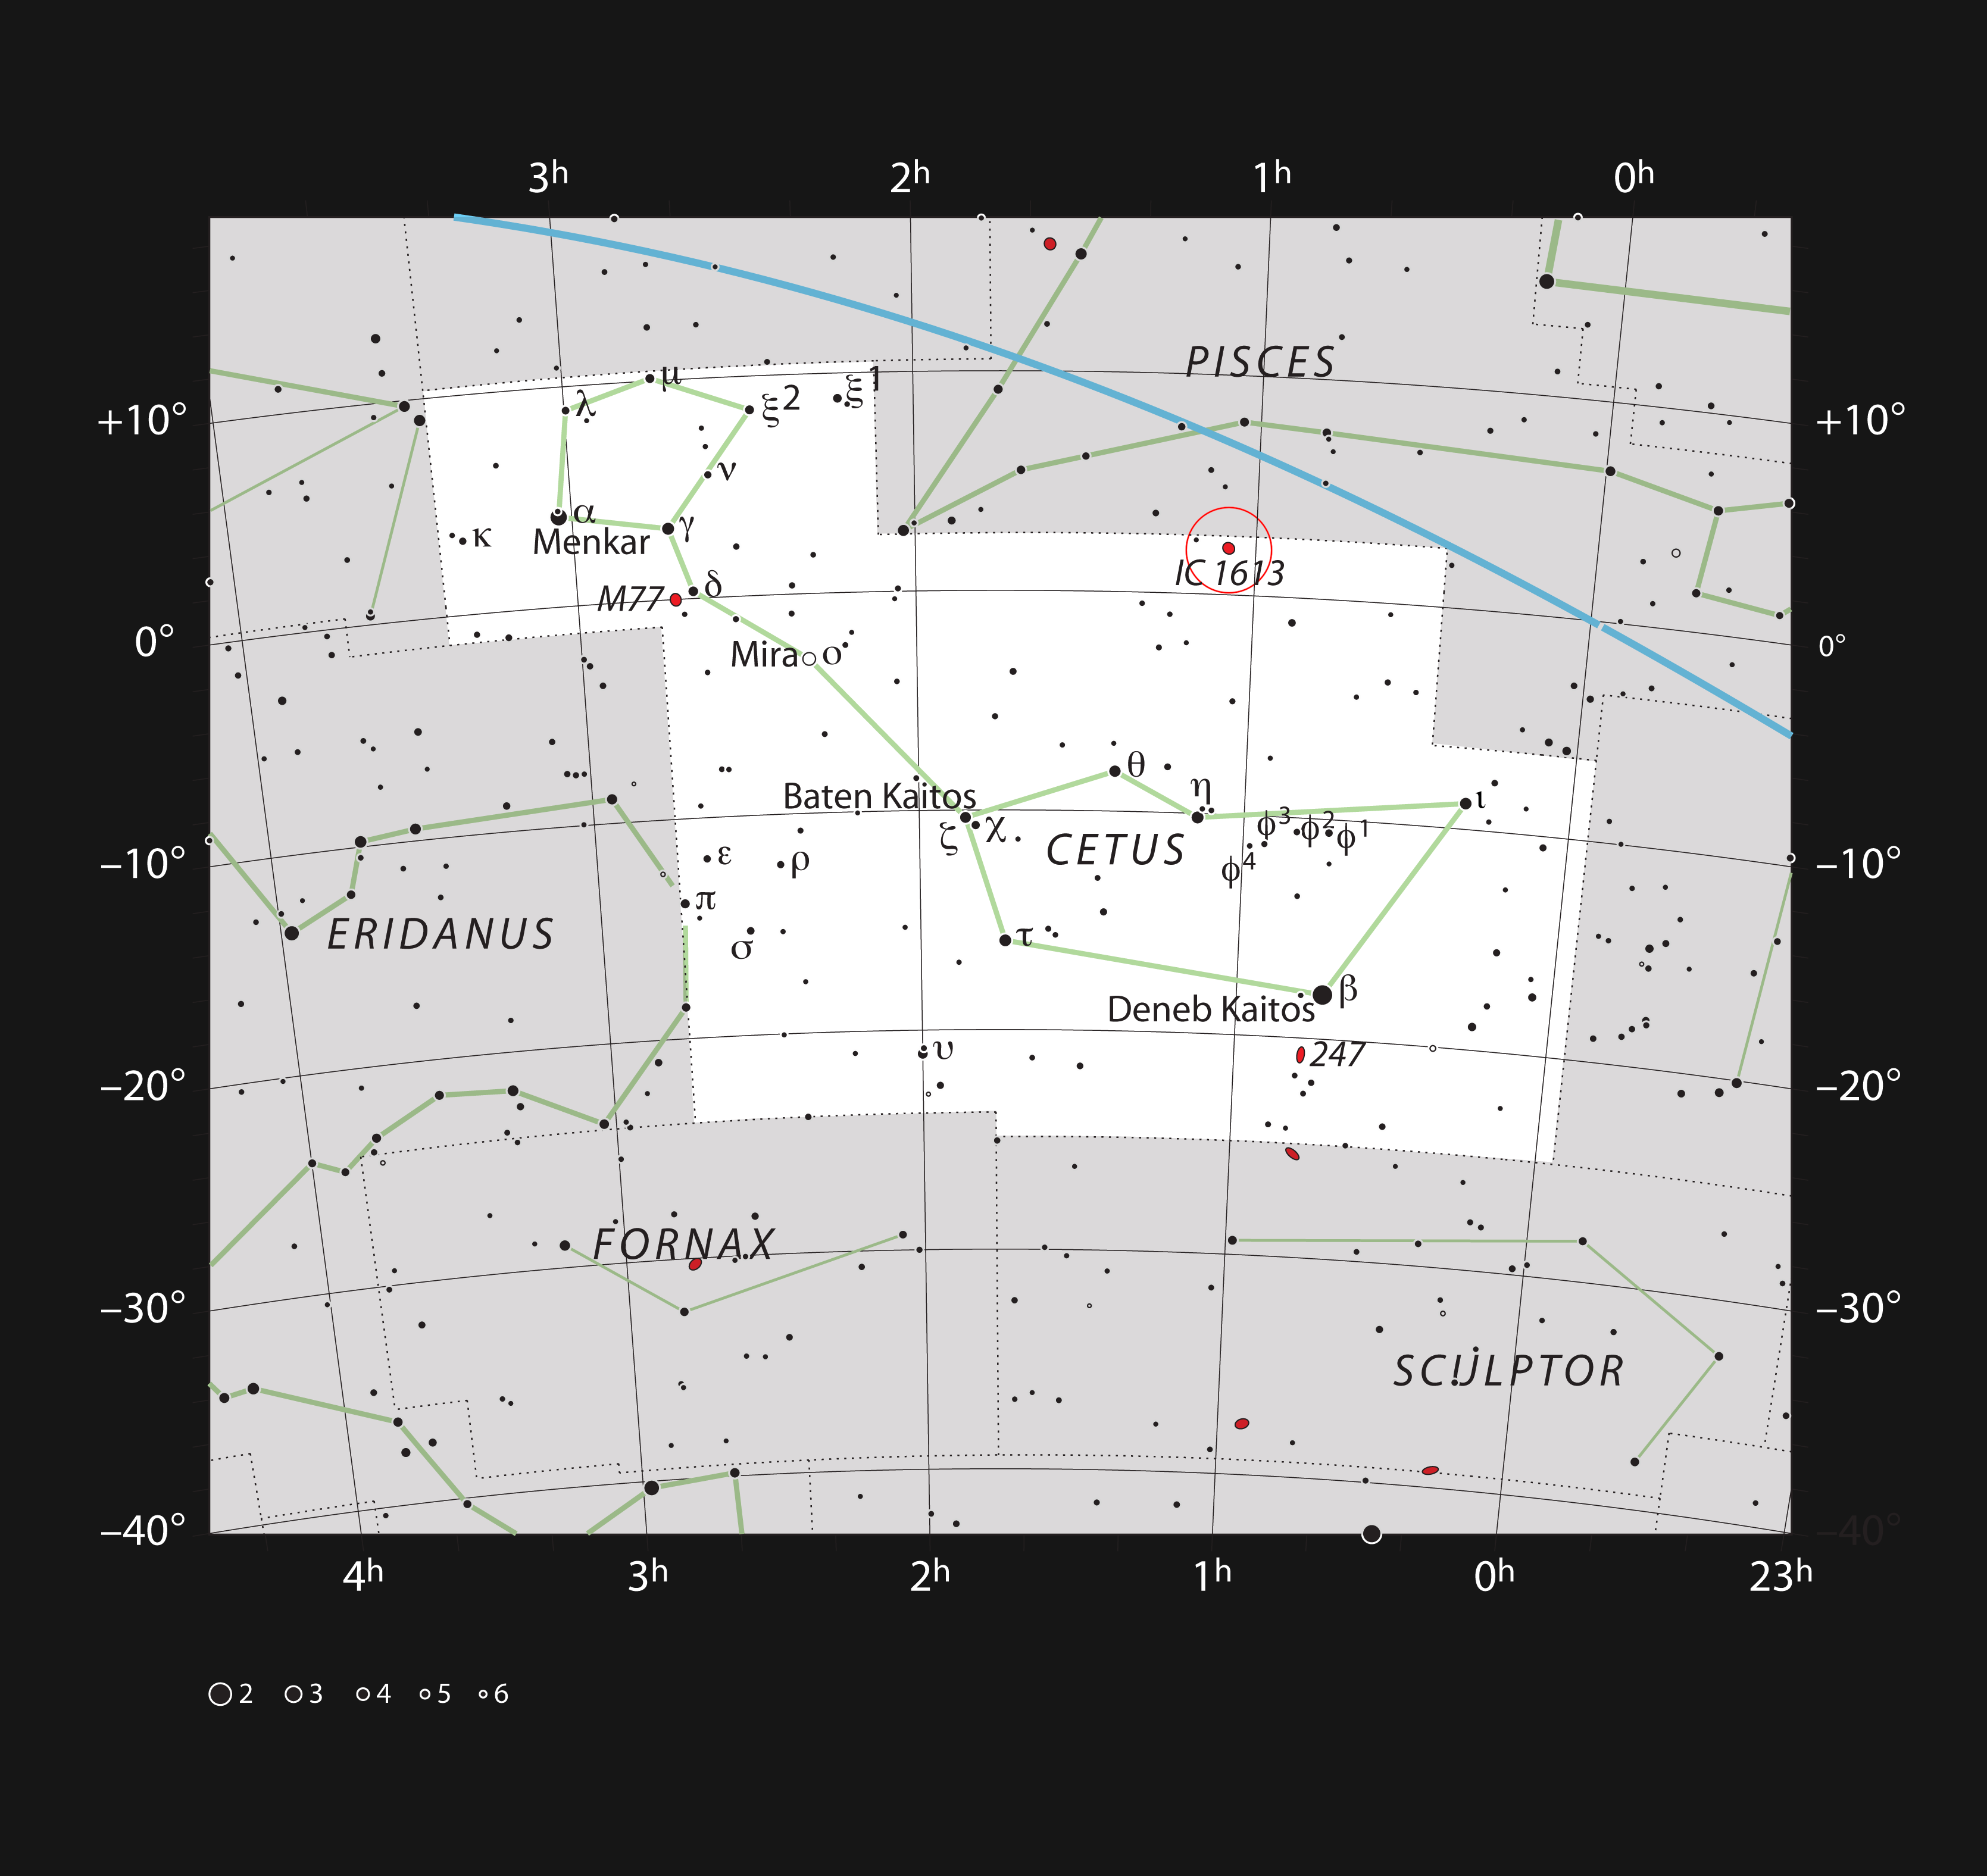

The dwarf galaxy IC 1613 in the constellation of Cetus

This chart shows the position of the nearby, but very faint, galaxy IC 1613 in the constellation of Cetus (The Sea Monster). Most of the stars visible to the naked eye on a clear and dark night are shown. The galaxy itself has a very low surface brightness and is very hard to spot visually.

Credit: ESO/IAU and Sky & Telescope